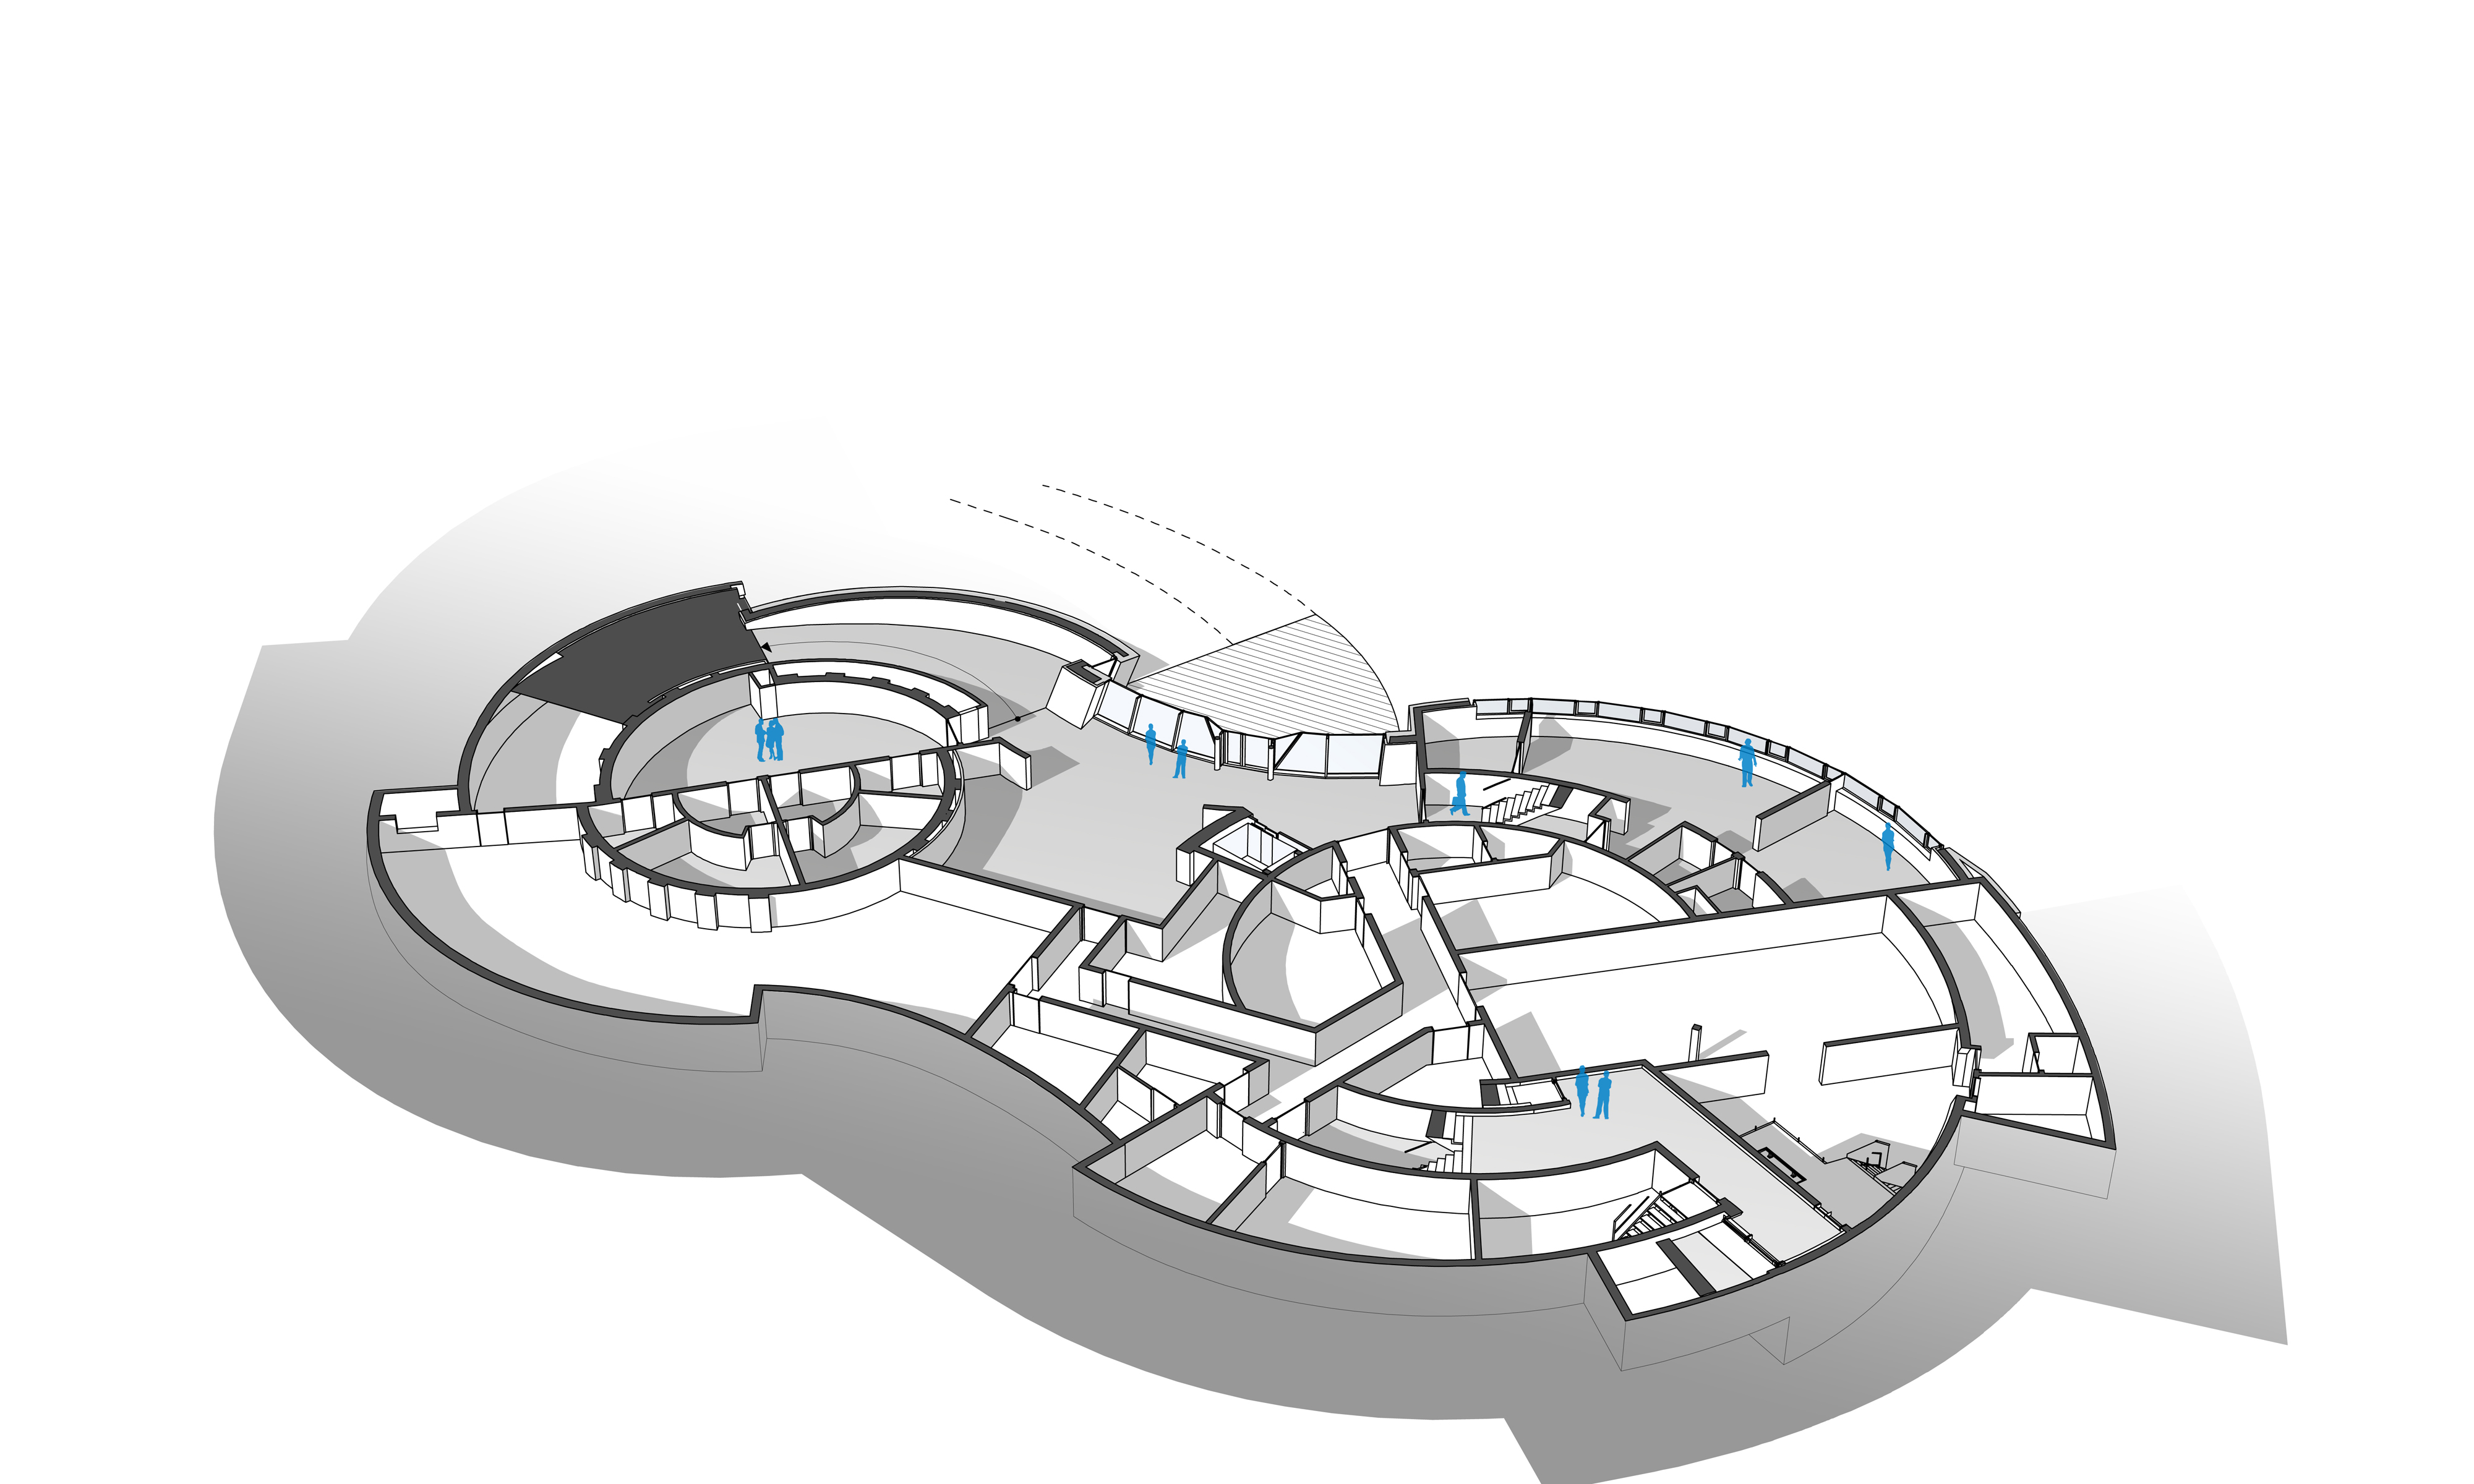

ESO Supernova basement

The ESO Supernova Planetarium & Visitor Centre, being built in Garching next to the ESO Headquarters, will offer its visitors a contemporary, interactive exhibition on modern astronomy, as well as the possibility to enjoy digital full-dome planetarium shows and guided tours.

This floor plan shows the basement of the building. Here cloakrooms, toilets, a large picnic area and working spaces for up to ten people as well as large storage areas will be available.

Credit: Architekten Bernhardt + Partner (www.bp-da.de)